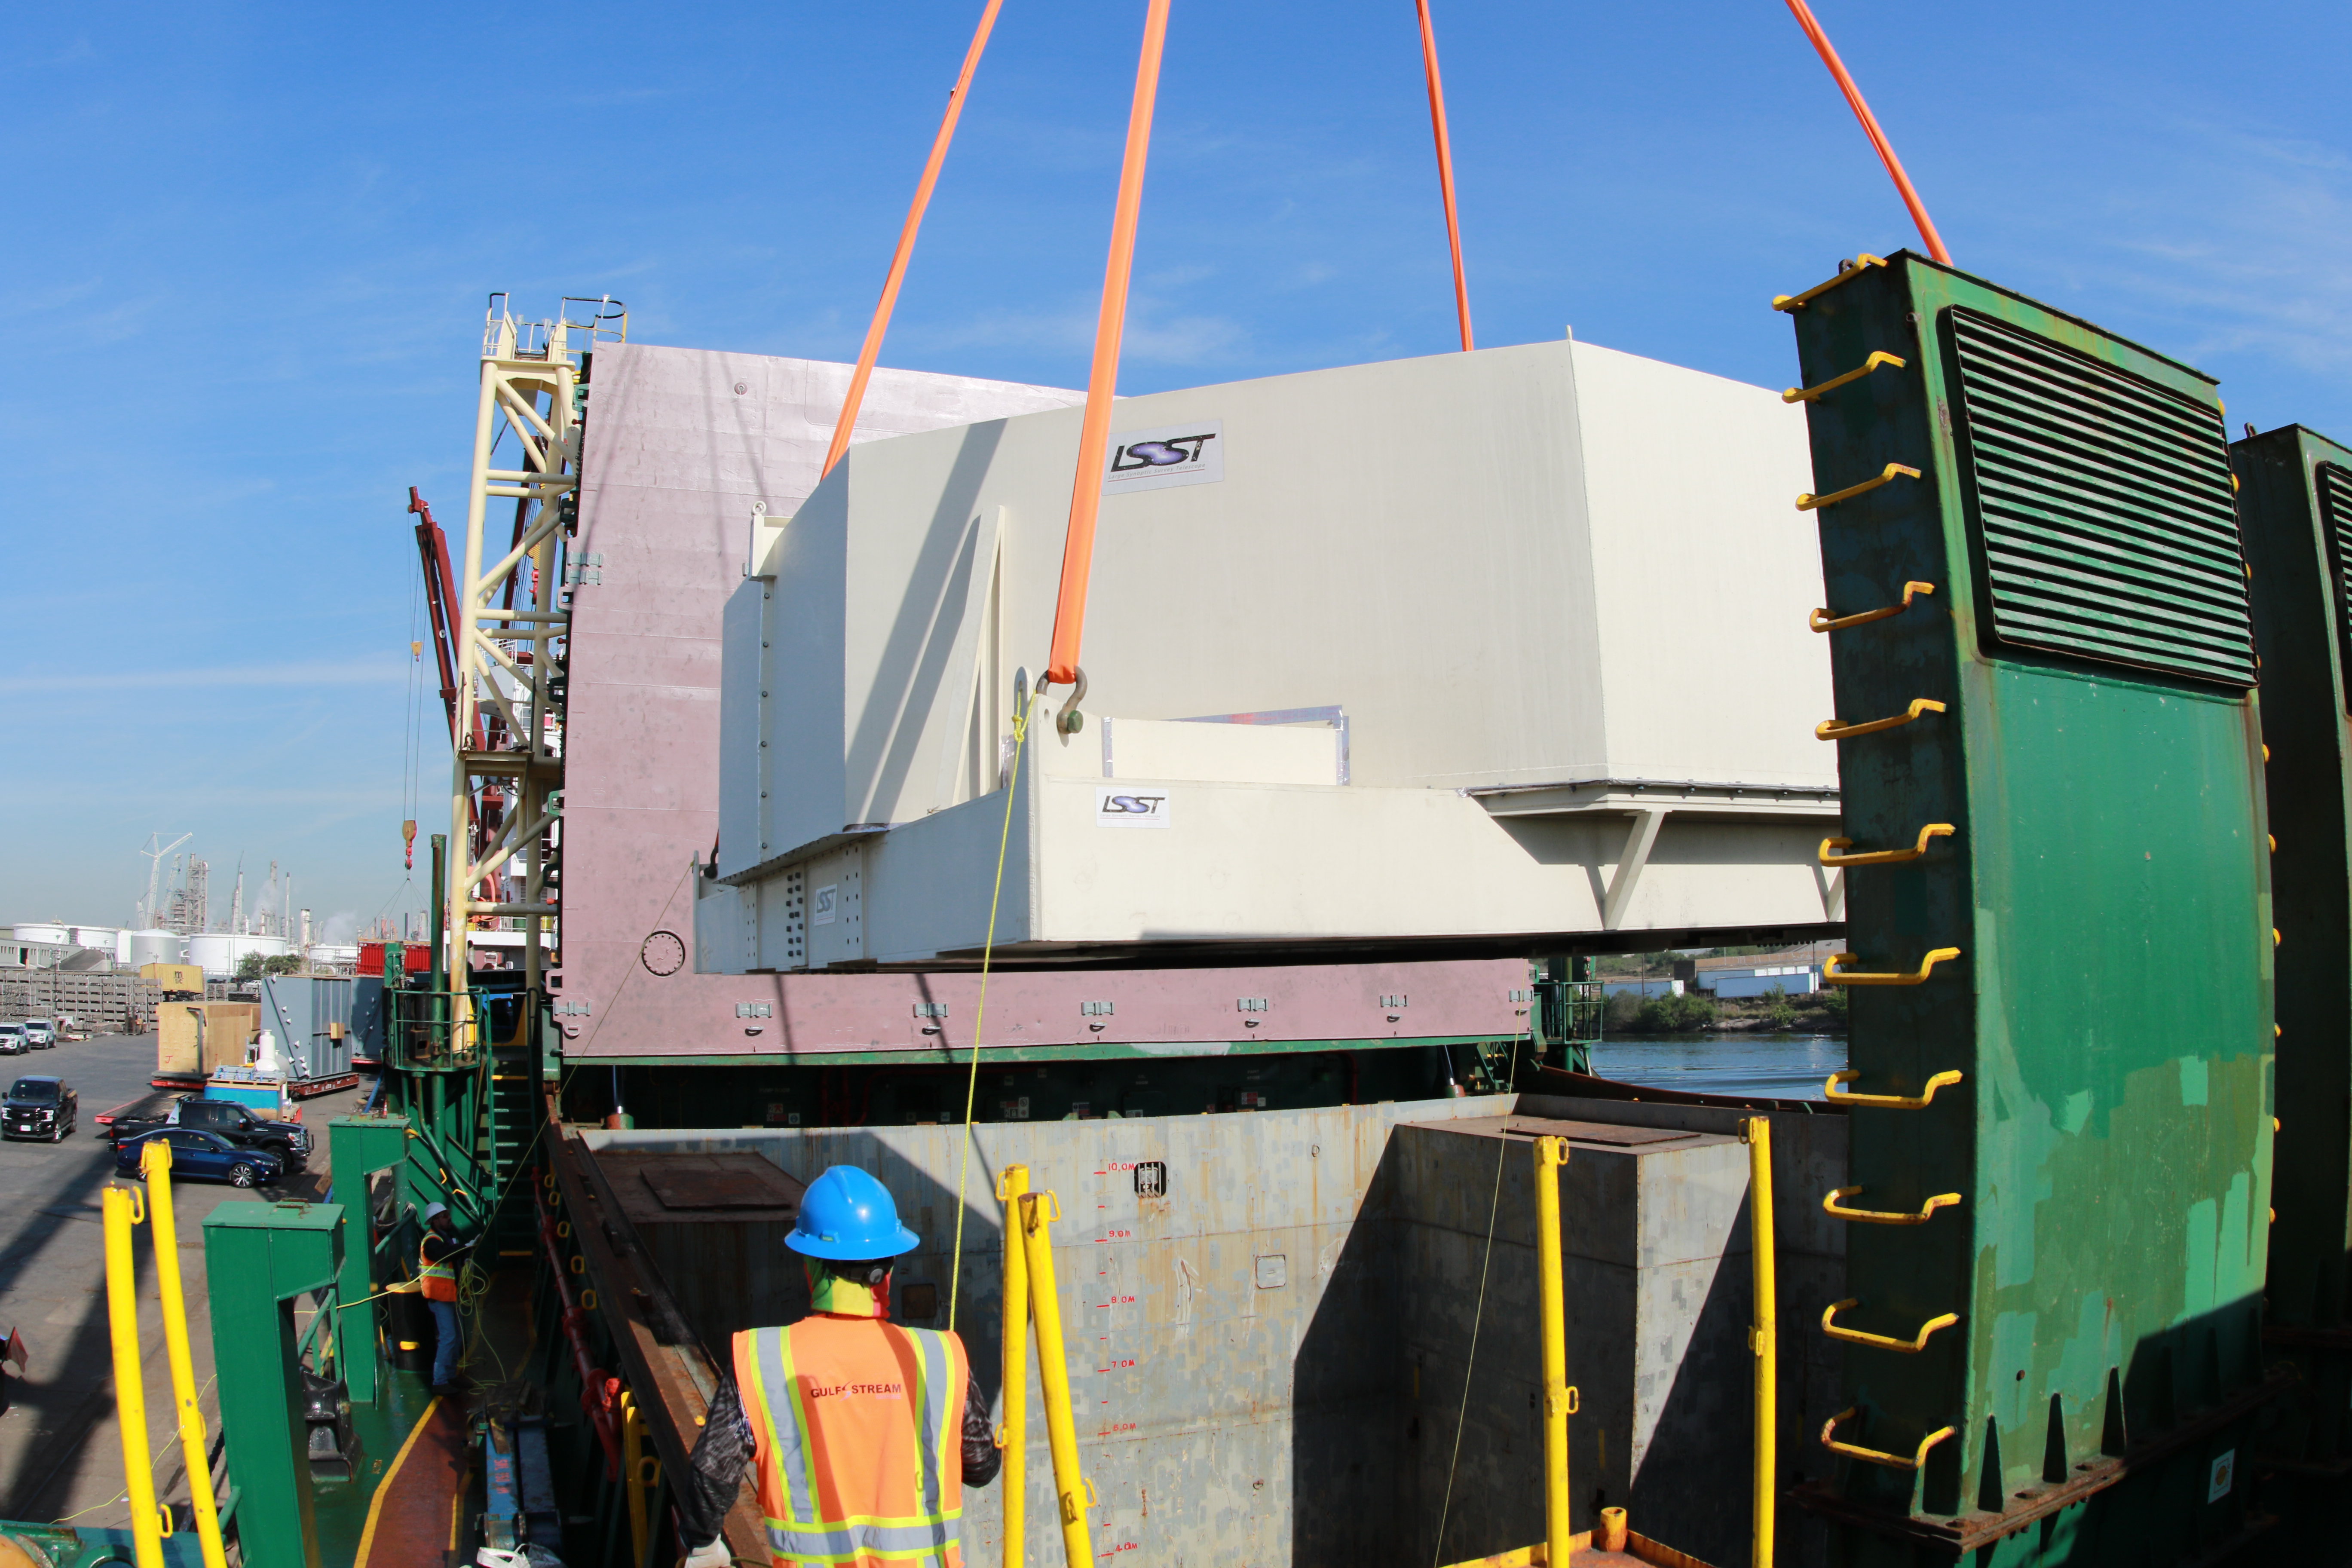

M1M3 Loading on BBC Manitoba

The LSST Primary/Tertiary Mirror (M1M3), along with the M1M3 vacuum lift and other support materials, was loaded onto the BBC Manitoba on April 2, 2019 in Houston, Texas. The voyage to Chile is expected to take 4-5 weeks.

Credit: Rubin Observatory/NSF/AURA